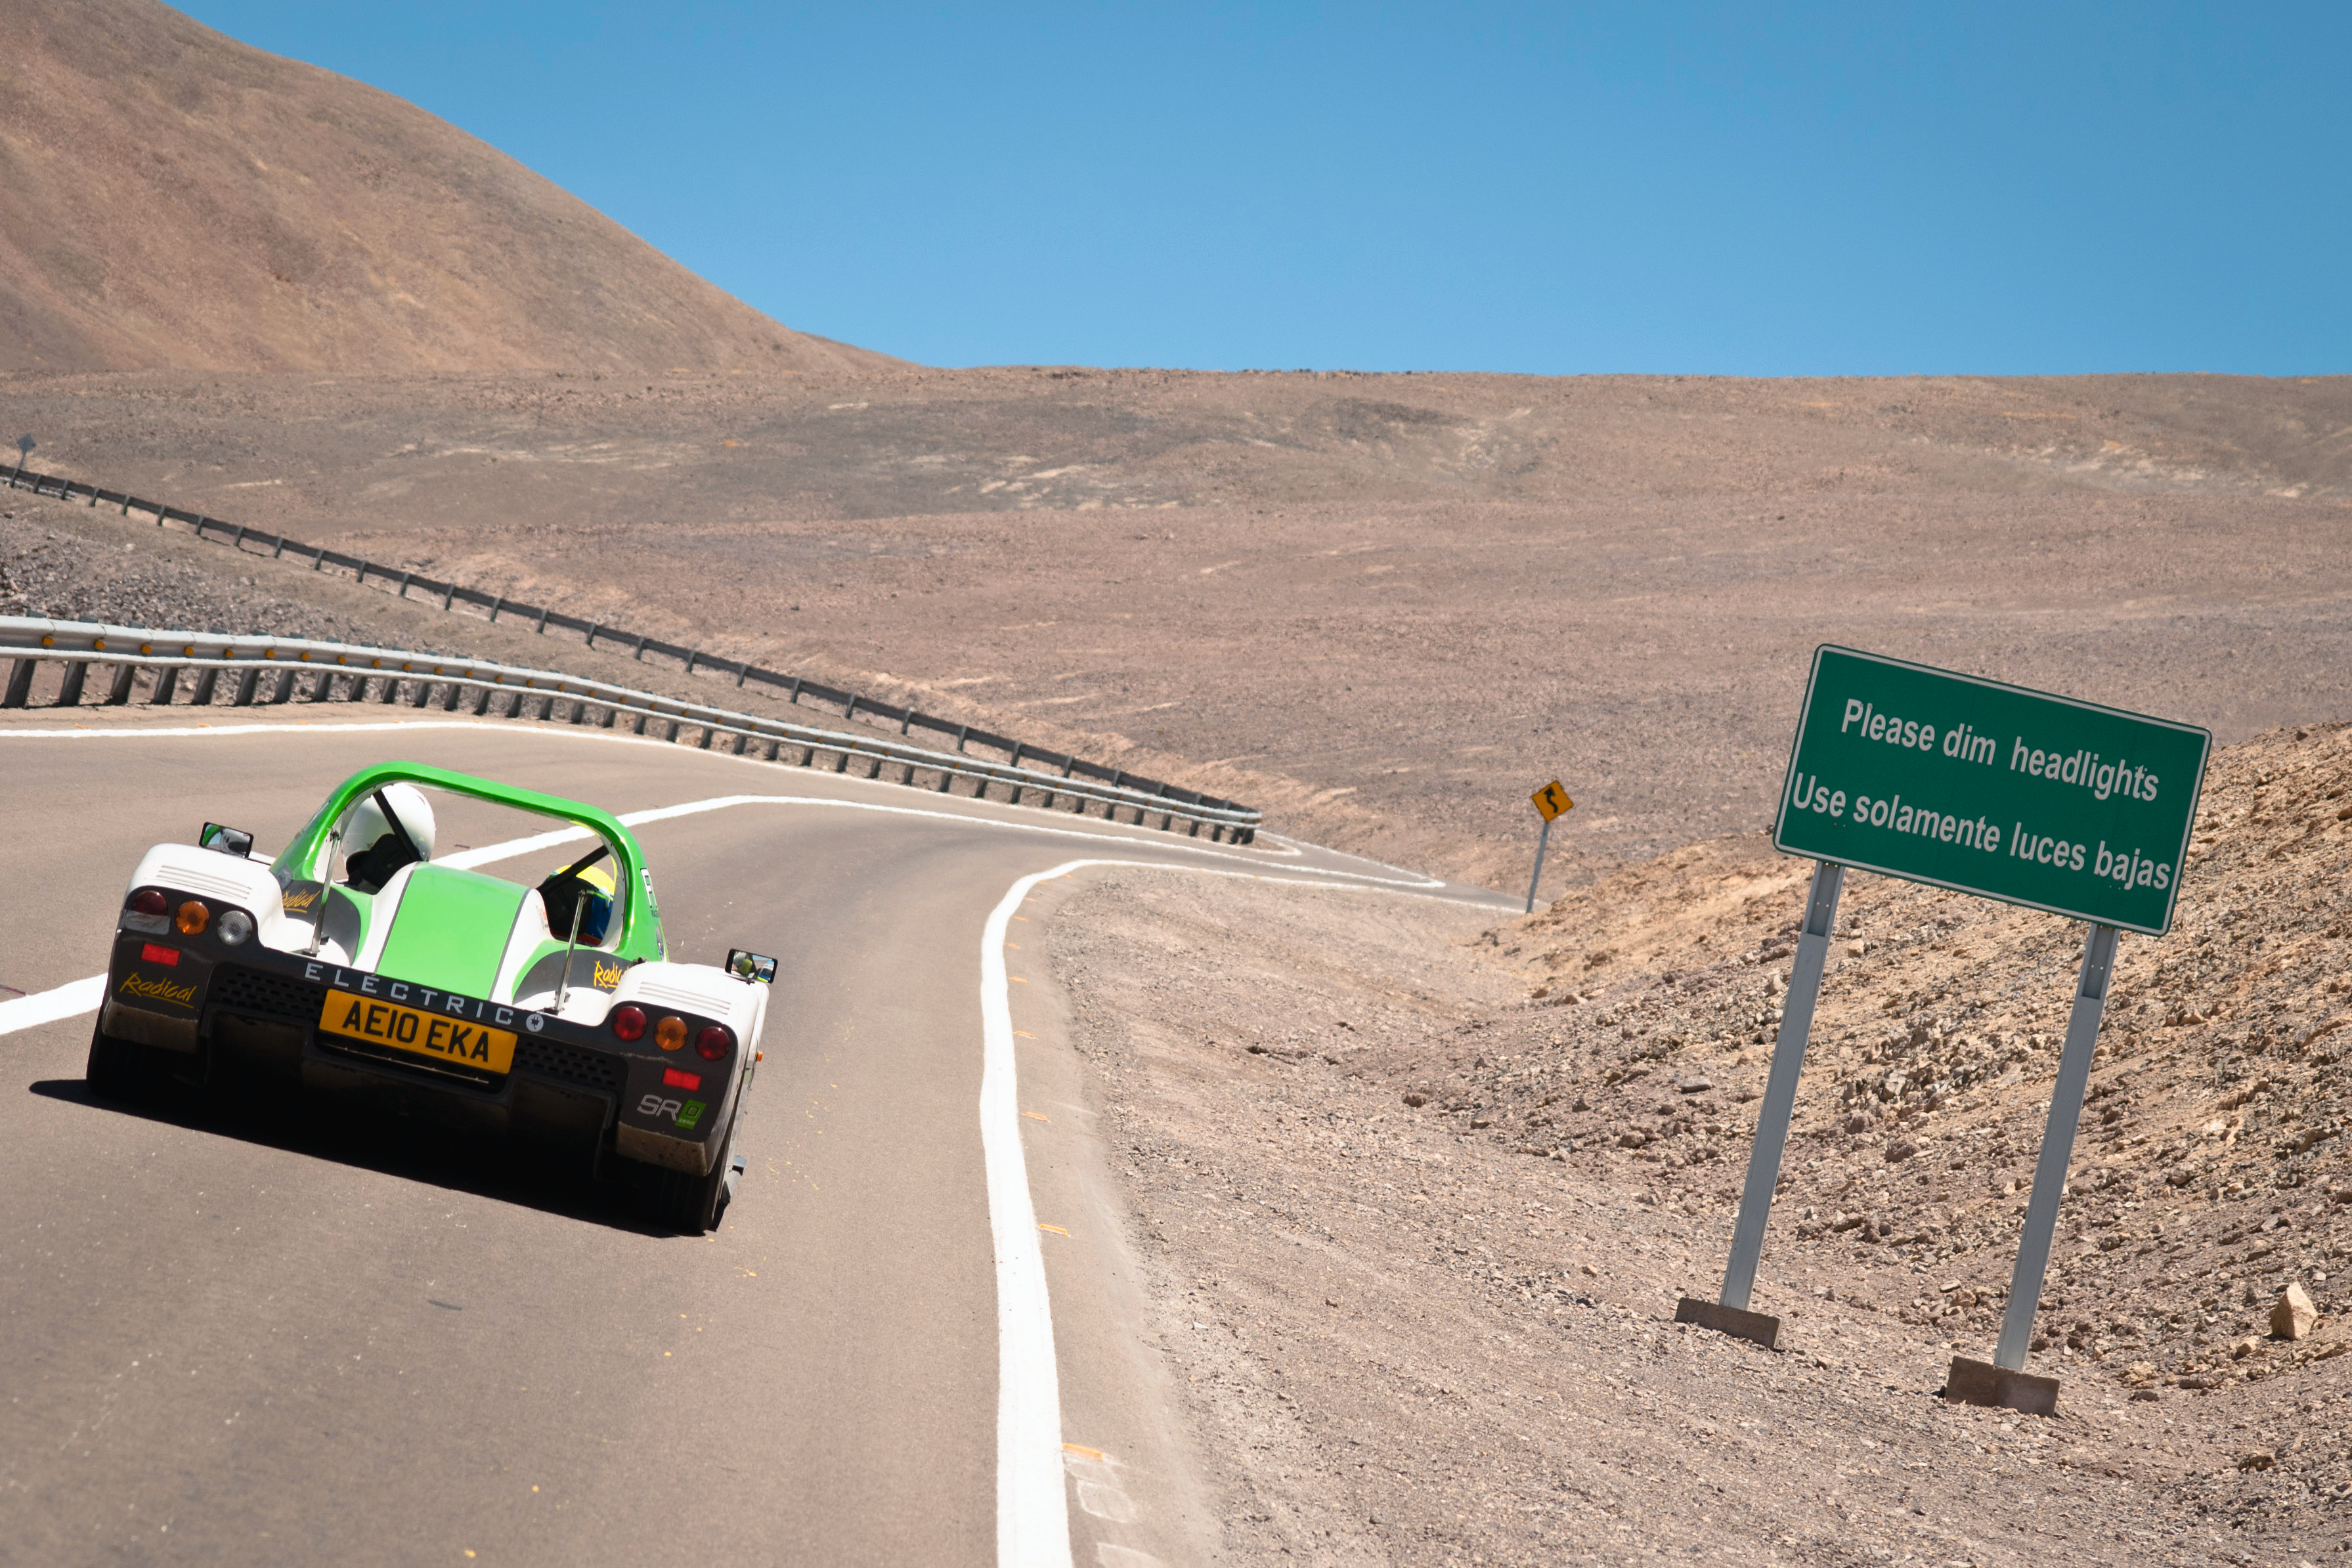

Racing Green Endurance

Read more about it on http://www.eso.org/public/announcements/ann1079/

Credit: ESO